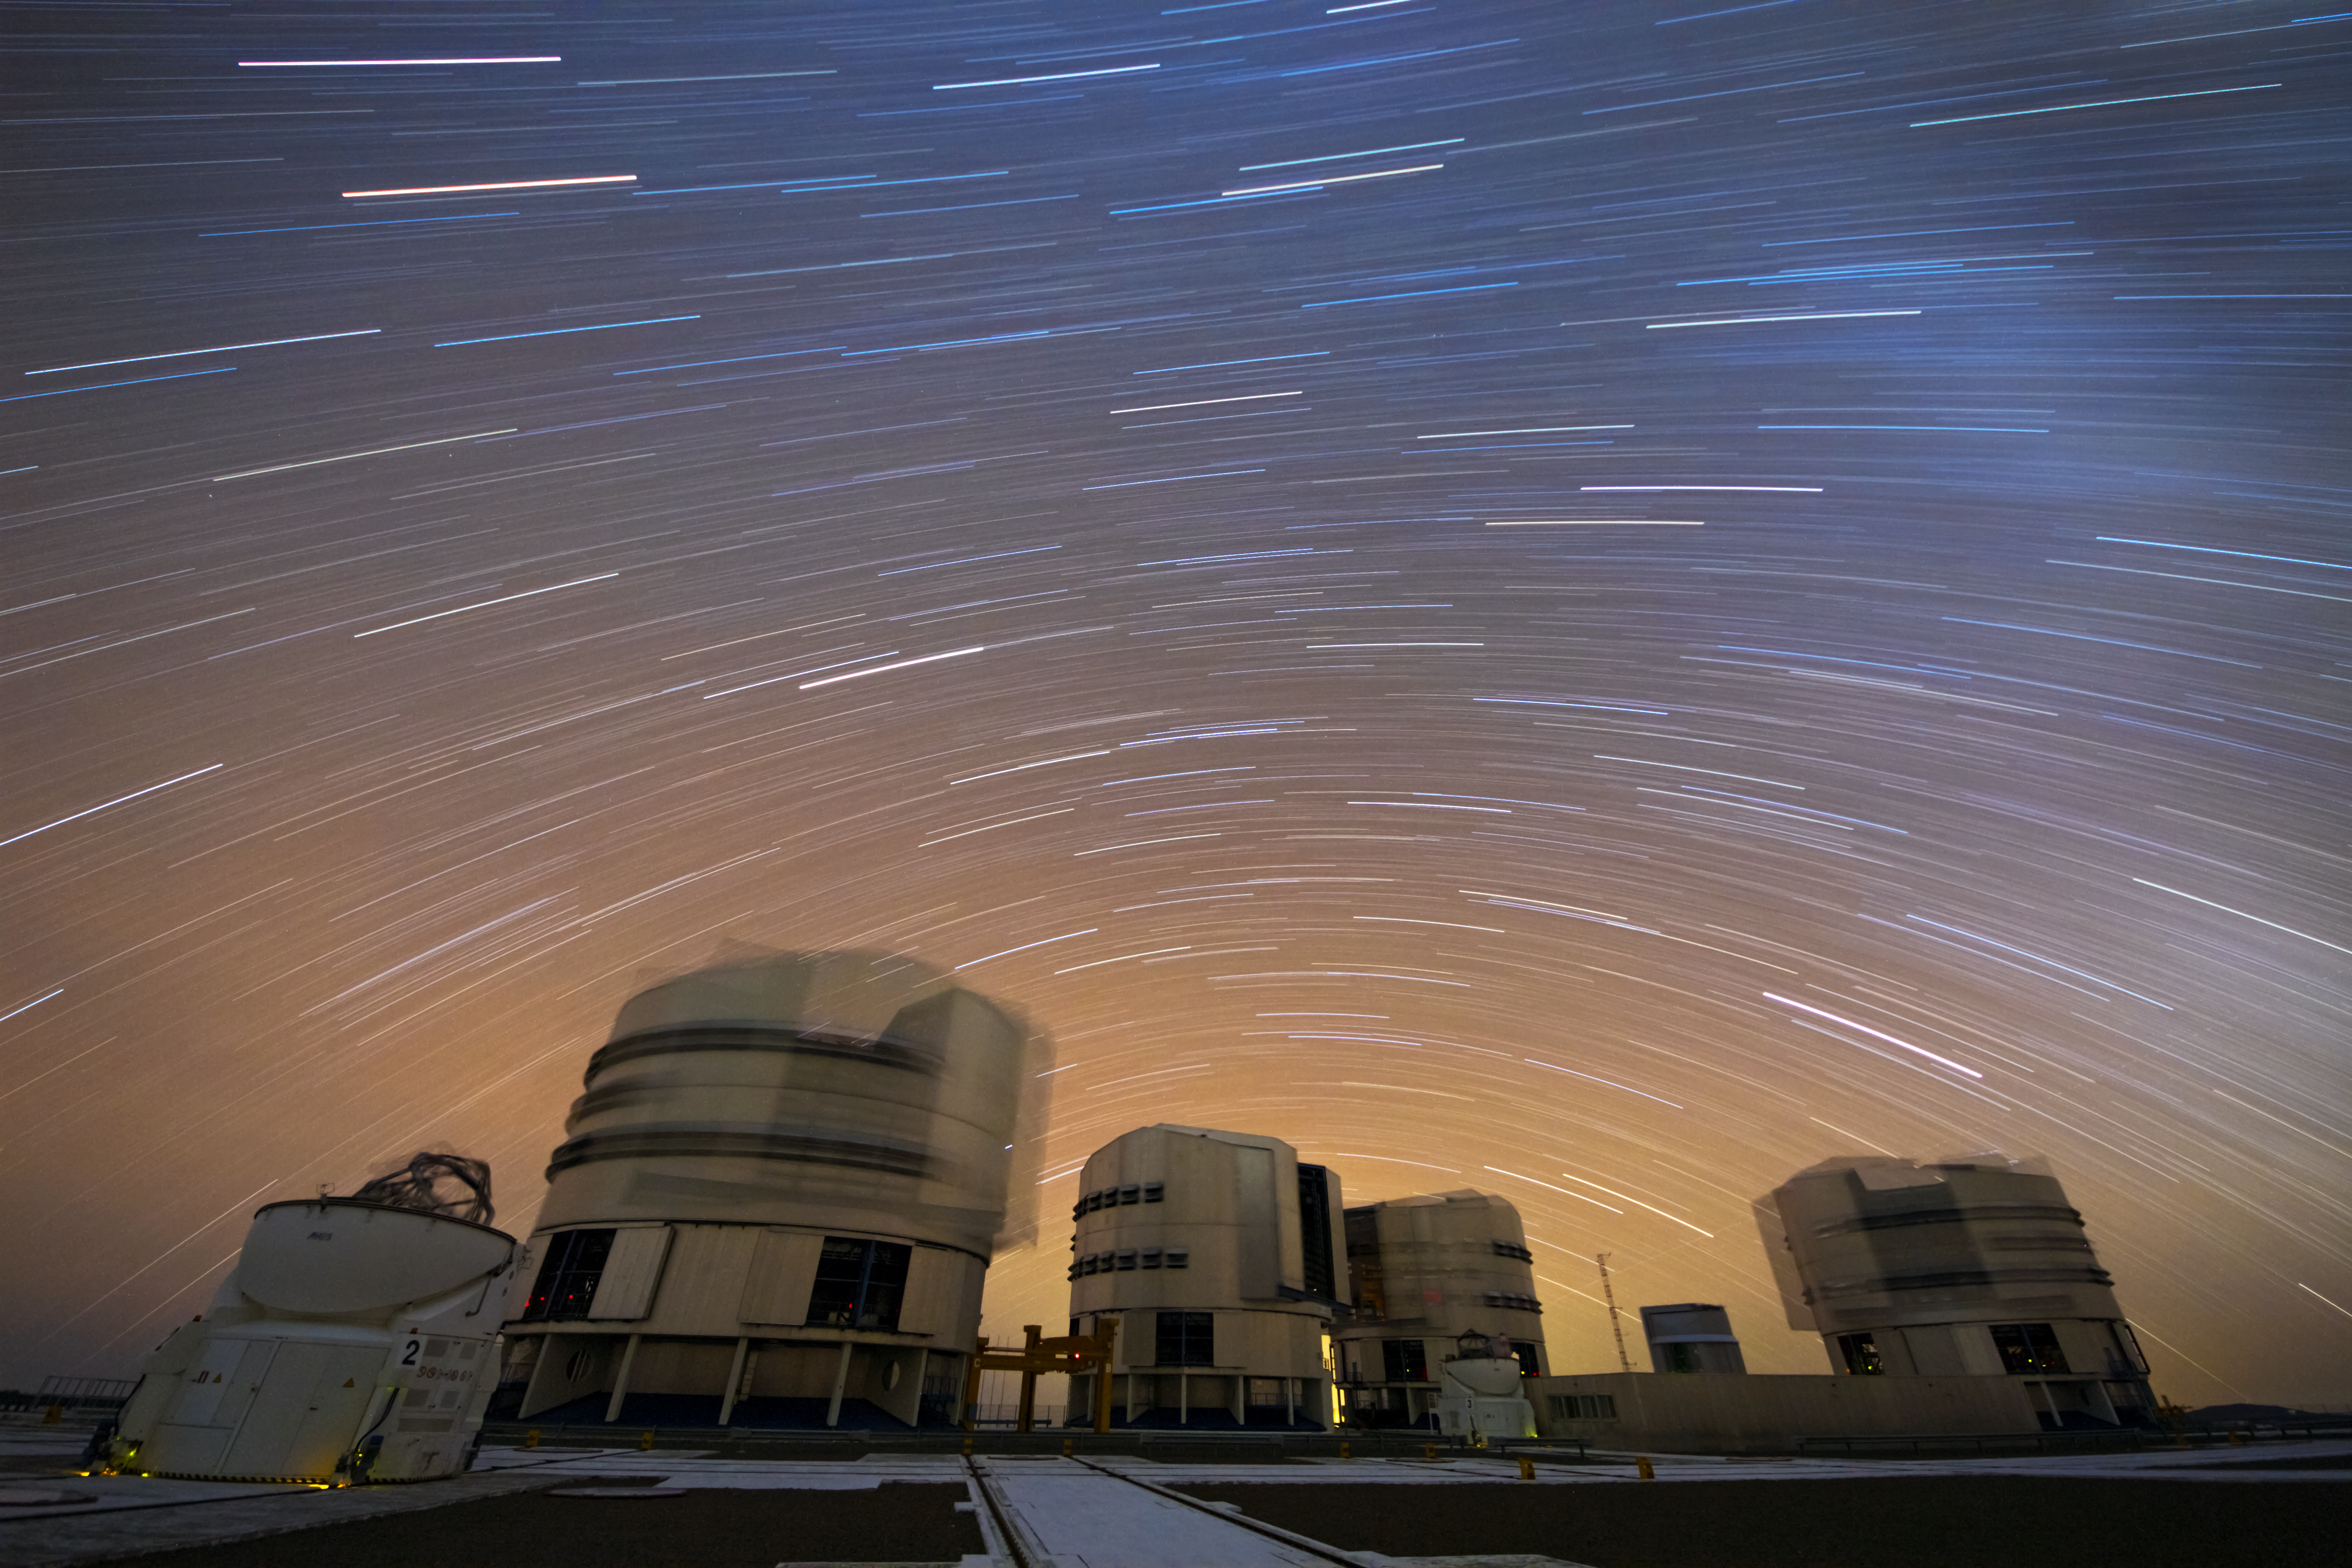

A stream of stars over Paranal

The sky over Paranal Observatory in northern Chile is a real treat for ESO's Photo Ambassadors, who are constantly experimenting with new techniques to obtain even more striking views of the unique, arid landscape and state-of-the-art facilities.

On this occasion, Gianluca Lombardi has combined many long-exposure images to get this stunning result — the Very Large Telescope (VLT) and its Auxiliary Telescopes, their motion appearing as blurred flickers beneath a stream of stars, while the apparent motion of the stars across the sky has left smeared trails that are captured on camera as the Earth rotates.

The VLT is ESO's flagship facility. It is of the most productive telescopes in the world, and the most advanced optical instrument ever made.

Credit: ESO/G. Lombardi